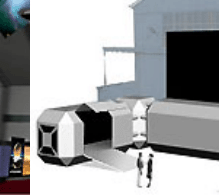

Observatorio Paranal y ALMA en FIDAE 2006

Observatorio Paranal y ALMA en FIDAE 2006

Credit: ESO